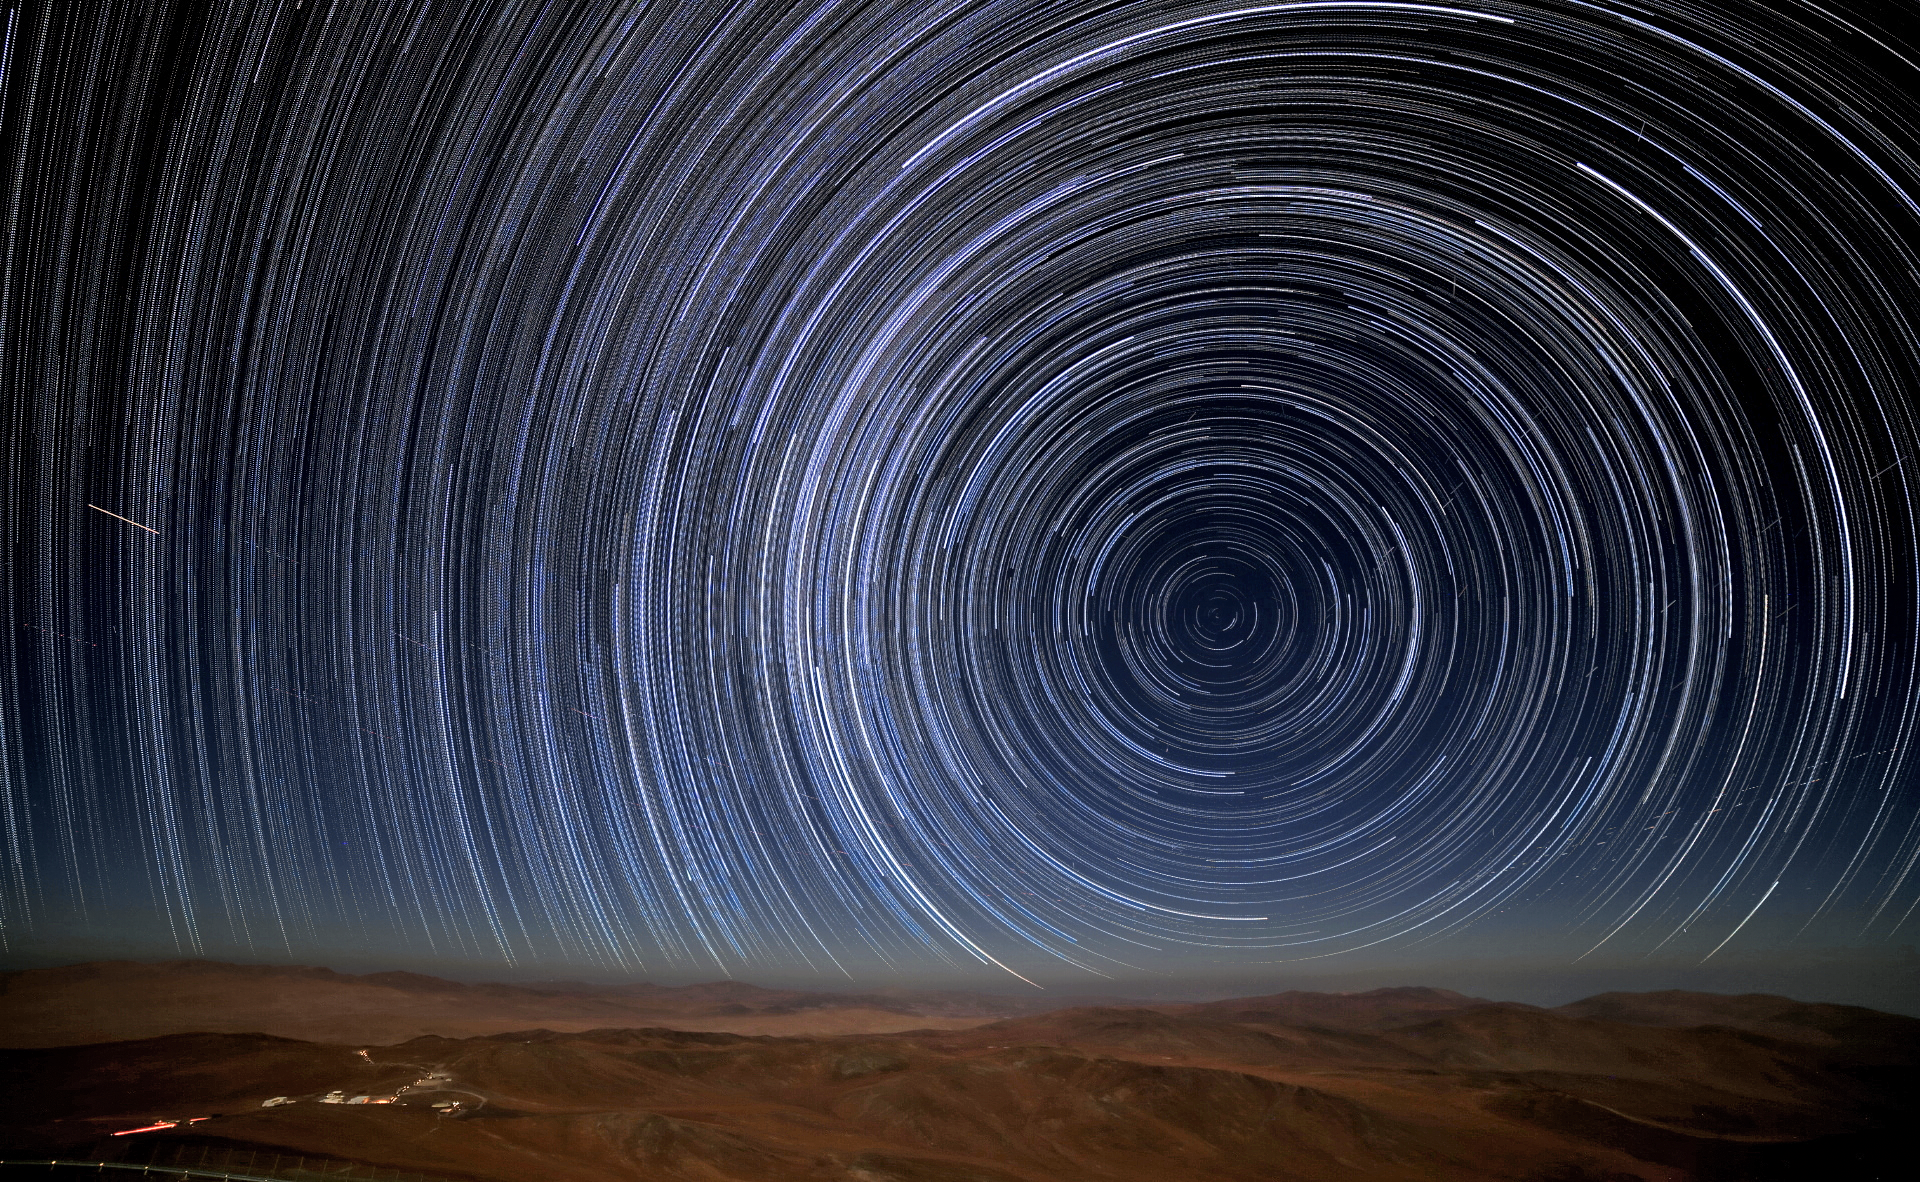

Star trails at Paranal

A view from the desert landscape around ESO's Paranal Observatory in Chile reveals stars' paths — star trails — as they appear to journey through the night sky. Caused by the Earth's rotation relative to a static sky, the stars appear to travel around one fixed point — Earth's Celestial South Pole — which is just visible above the rust-tinted horizon.

Credit: R. Wesson/ESO